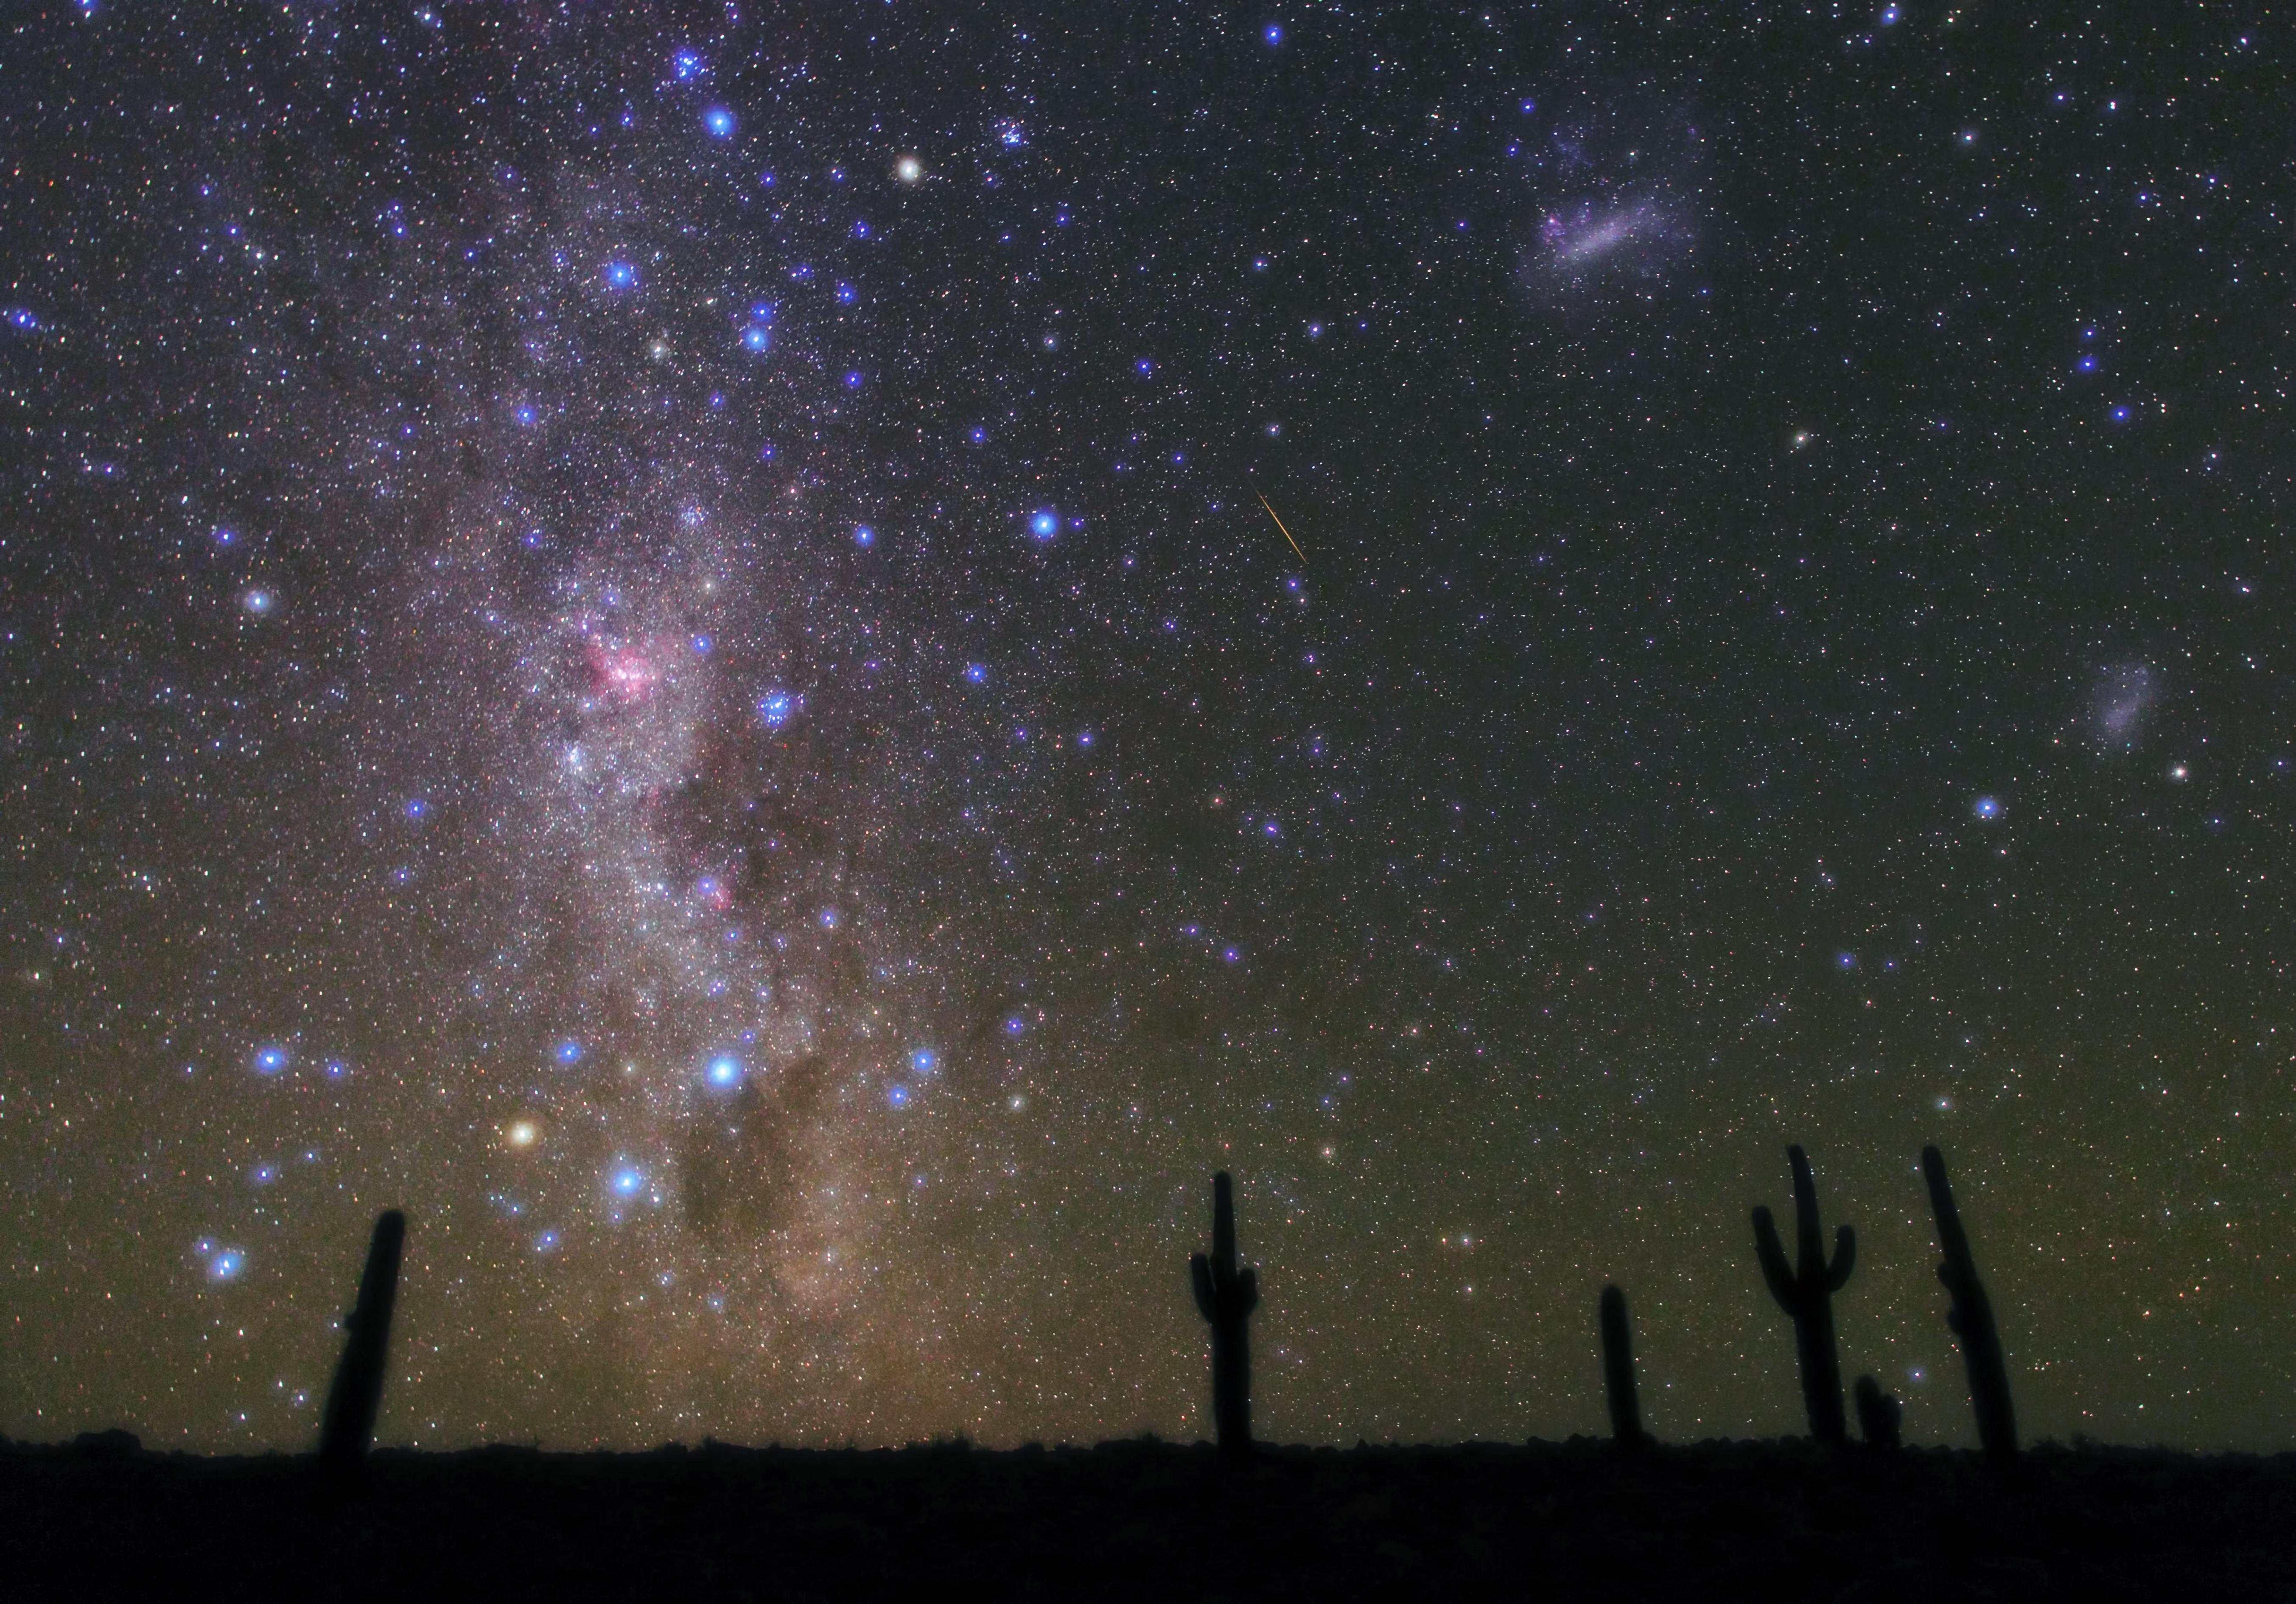

Atacama nights

Breathtaking view of the Milky Way over the clear skies of the Atacama.

Credit: ESO/B. Tafreshi (twanight.org)